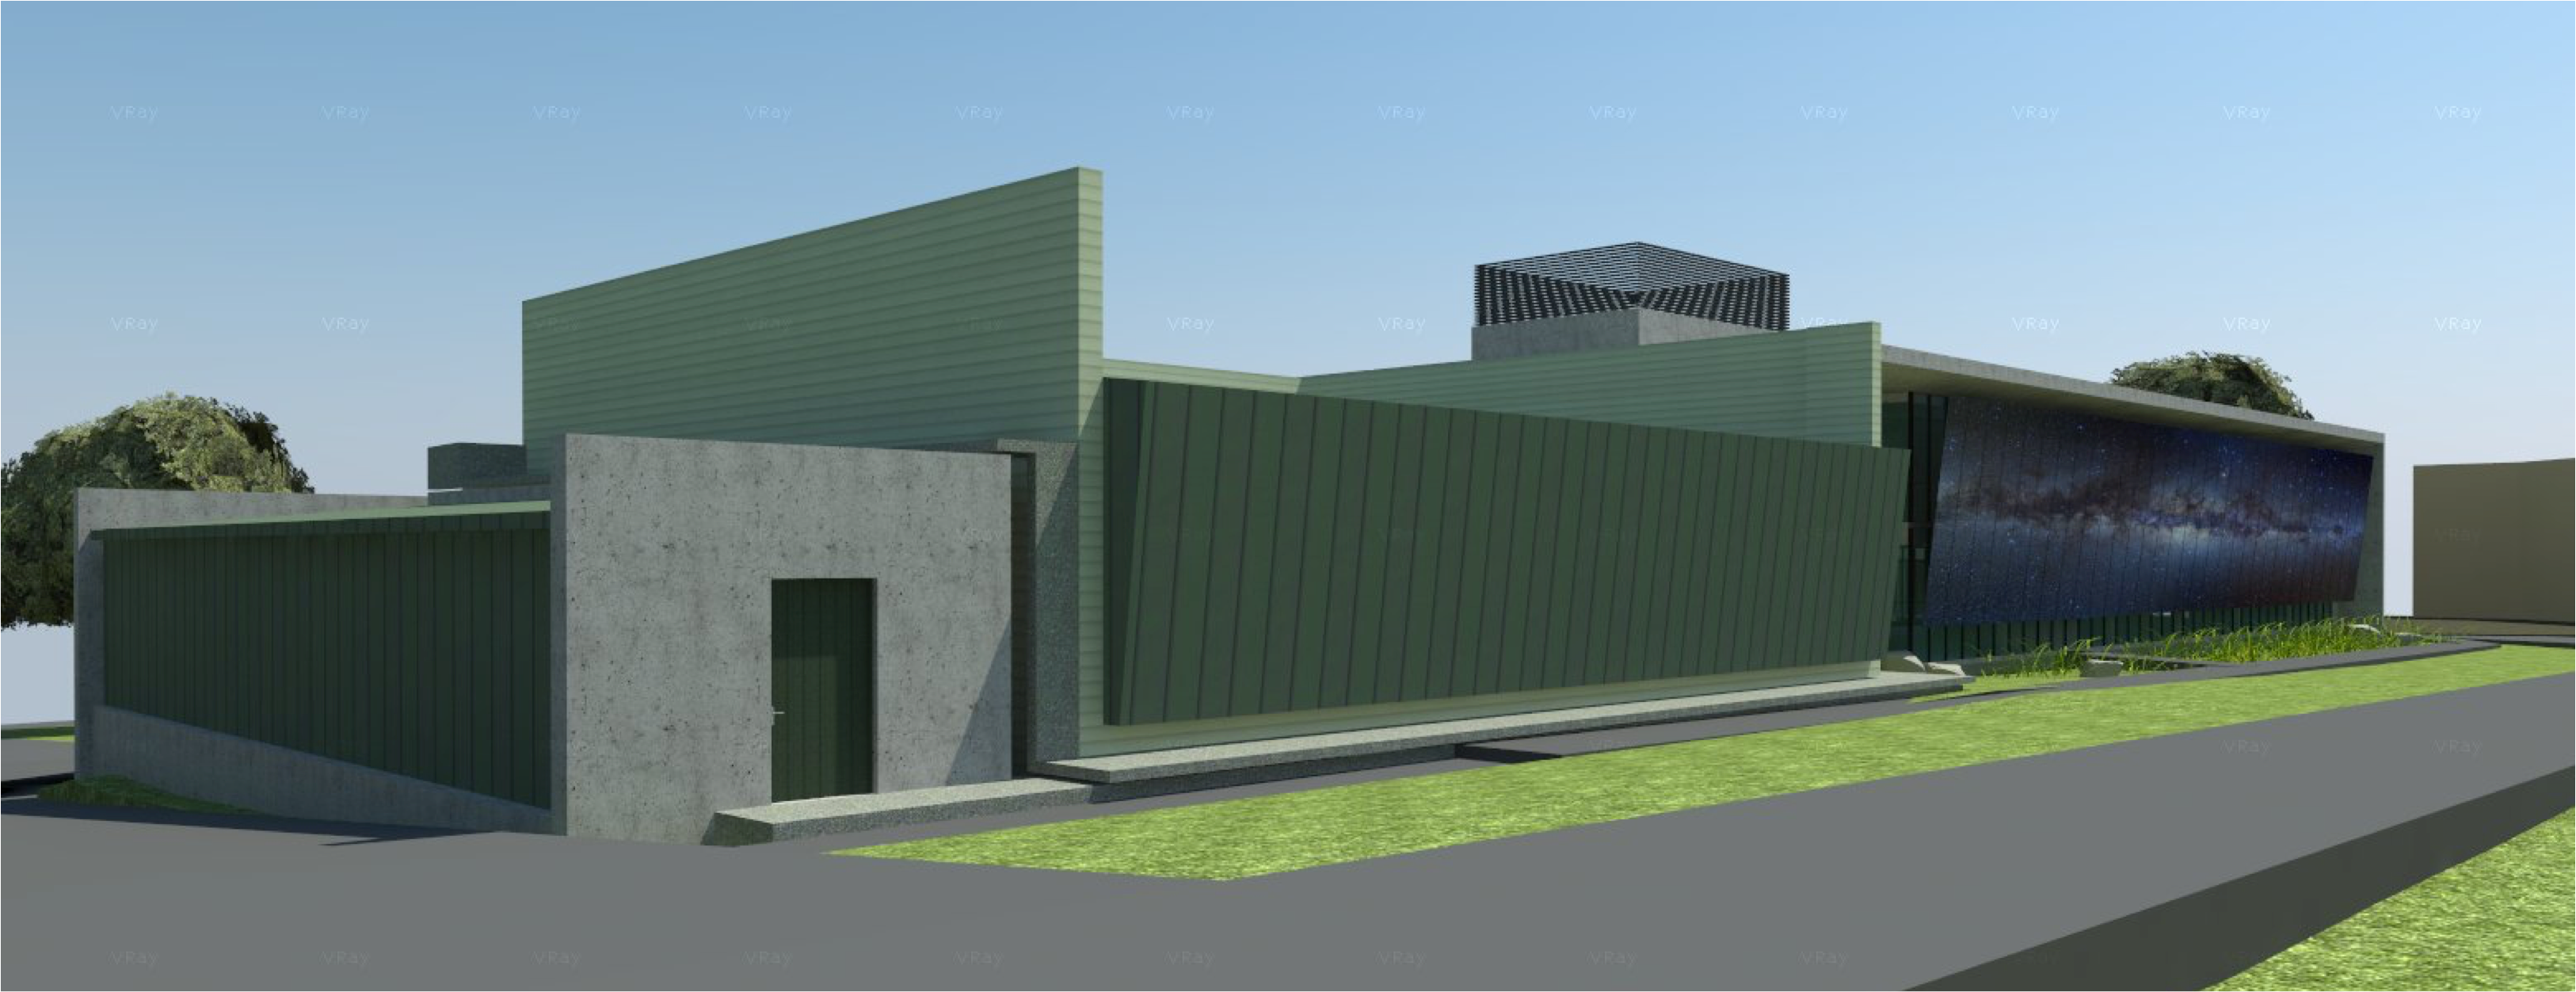

rubin-160927-5

The expansion and modification of the observatory Base Facility in La Serena, Chile will serve the local support requirements of the Large Synoptic Survey Telescope (LSST) as well as the expansion and renovation objectives of the Association of Universities for Research in Astronomy (AURA) and the National Optical Astronomy Observatory – South (NOAO-S). The Base Facility Addition and Modification Project (Base Facility) is being designed by Andes Arquitectos under an architectural-engineering (AE) services contract initiated in September, 2015. The Base Facility design includes site preparation work, renovation of existing buildings, construction of a new office addition contiguous with the existing facility and construction of a new separate data center building.

Credit: NOIRLab